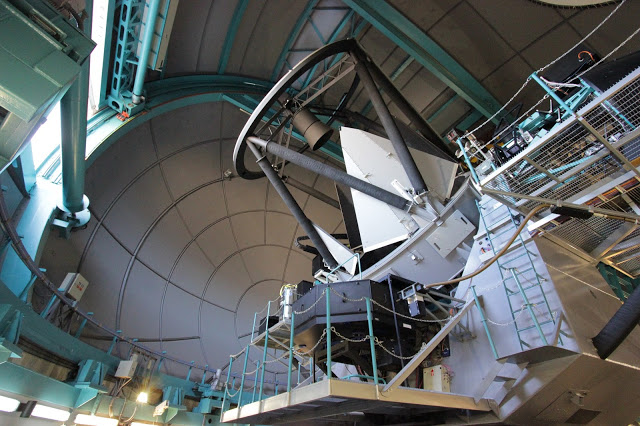

View of the SOAR telescope in its alt-azimuth mount

Credit: NOIRLab